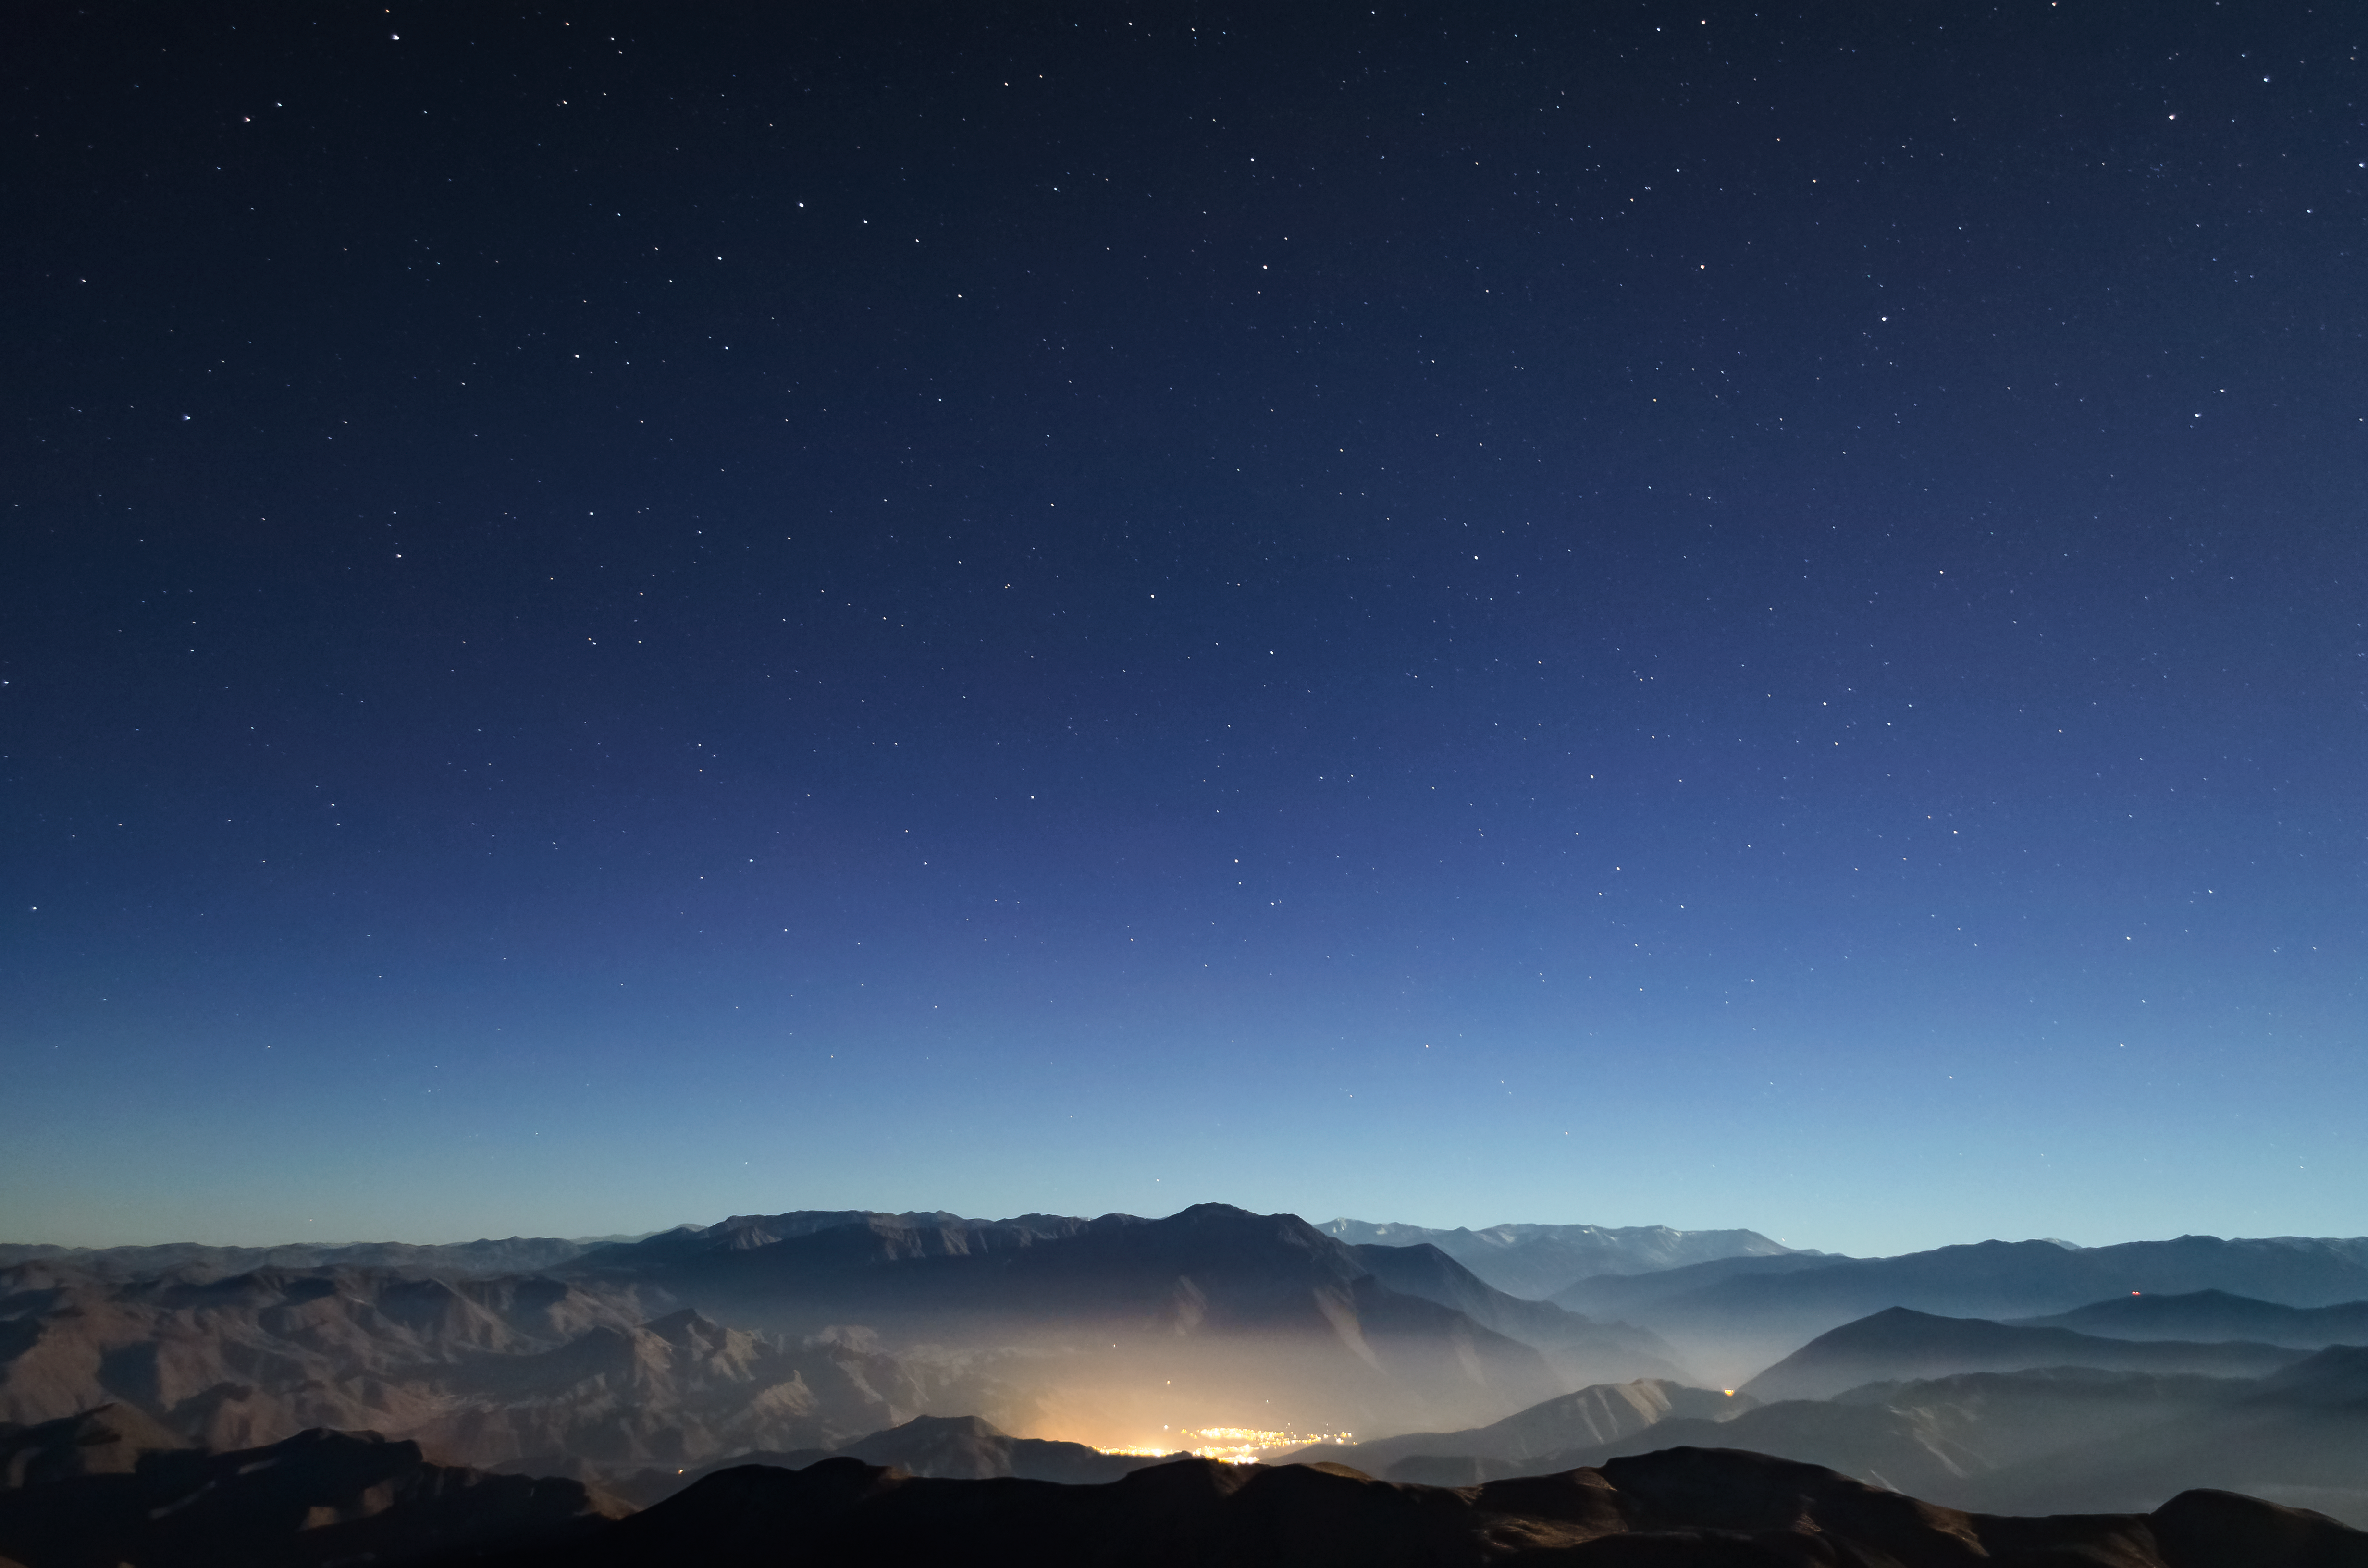

Light pollution from Vicuña seen from CTIO

Light pollution from Vicuña seen from CTIO.

Credit: CTIO/NOIRLab/NSF/AURA/D. Munizaga